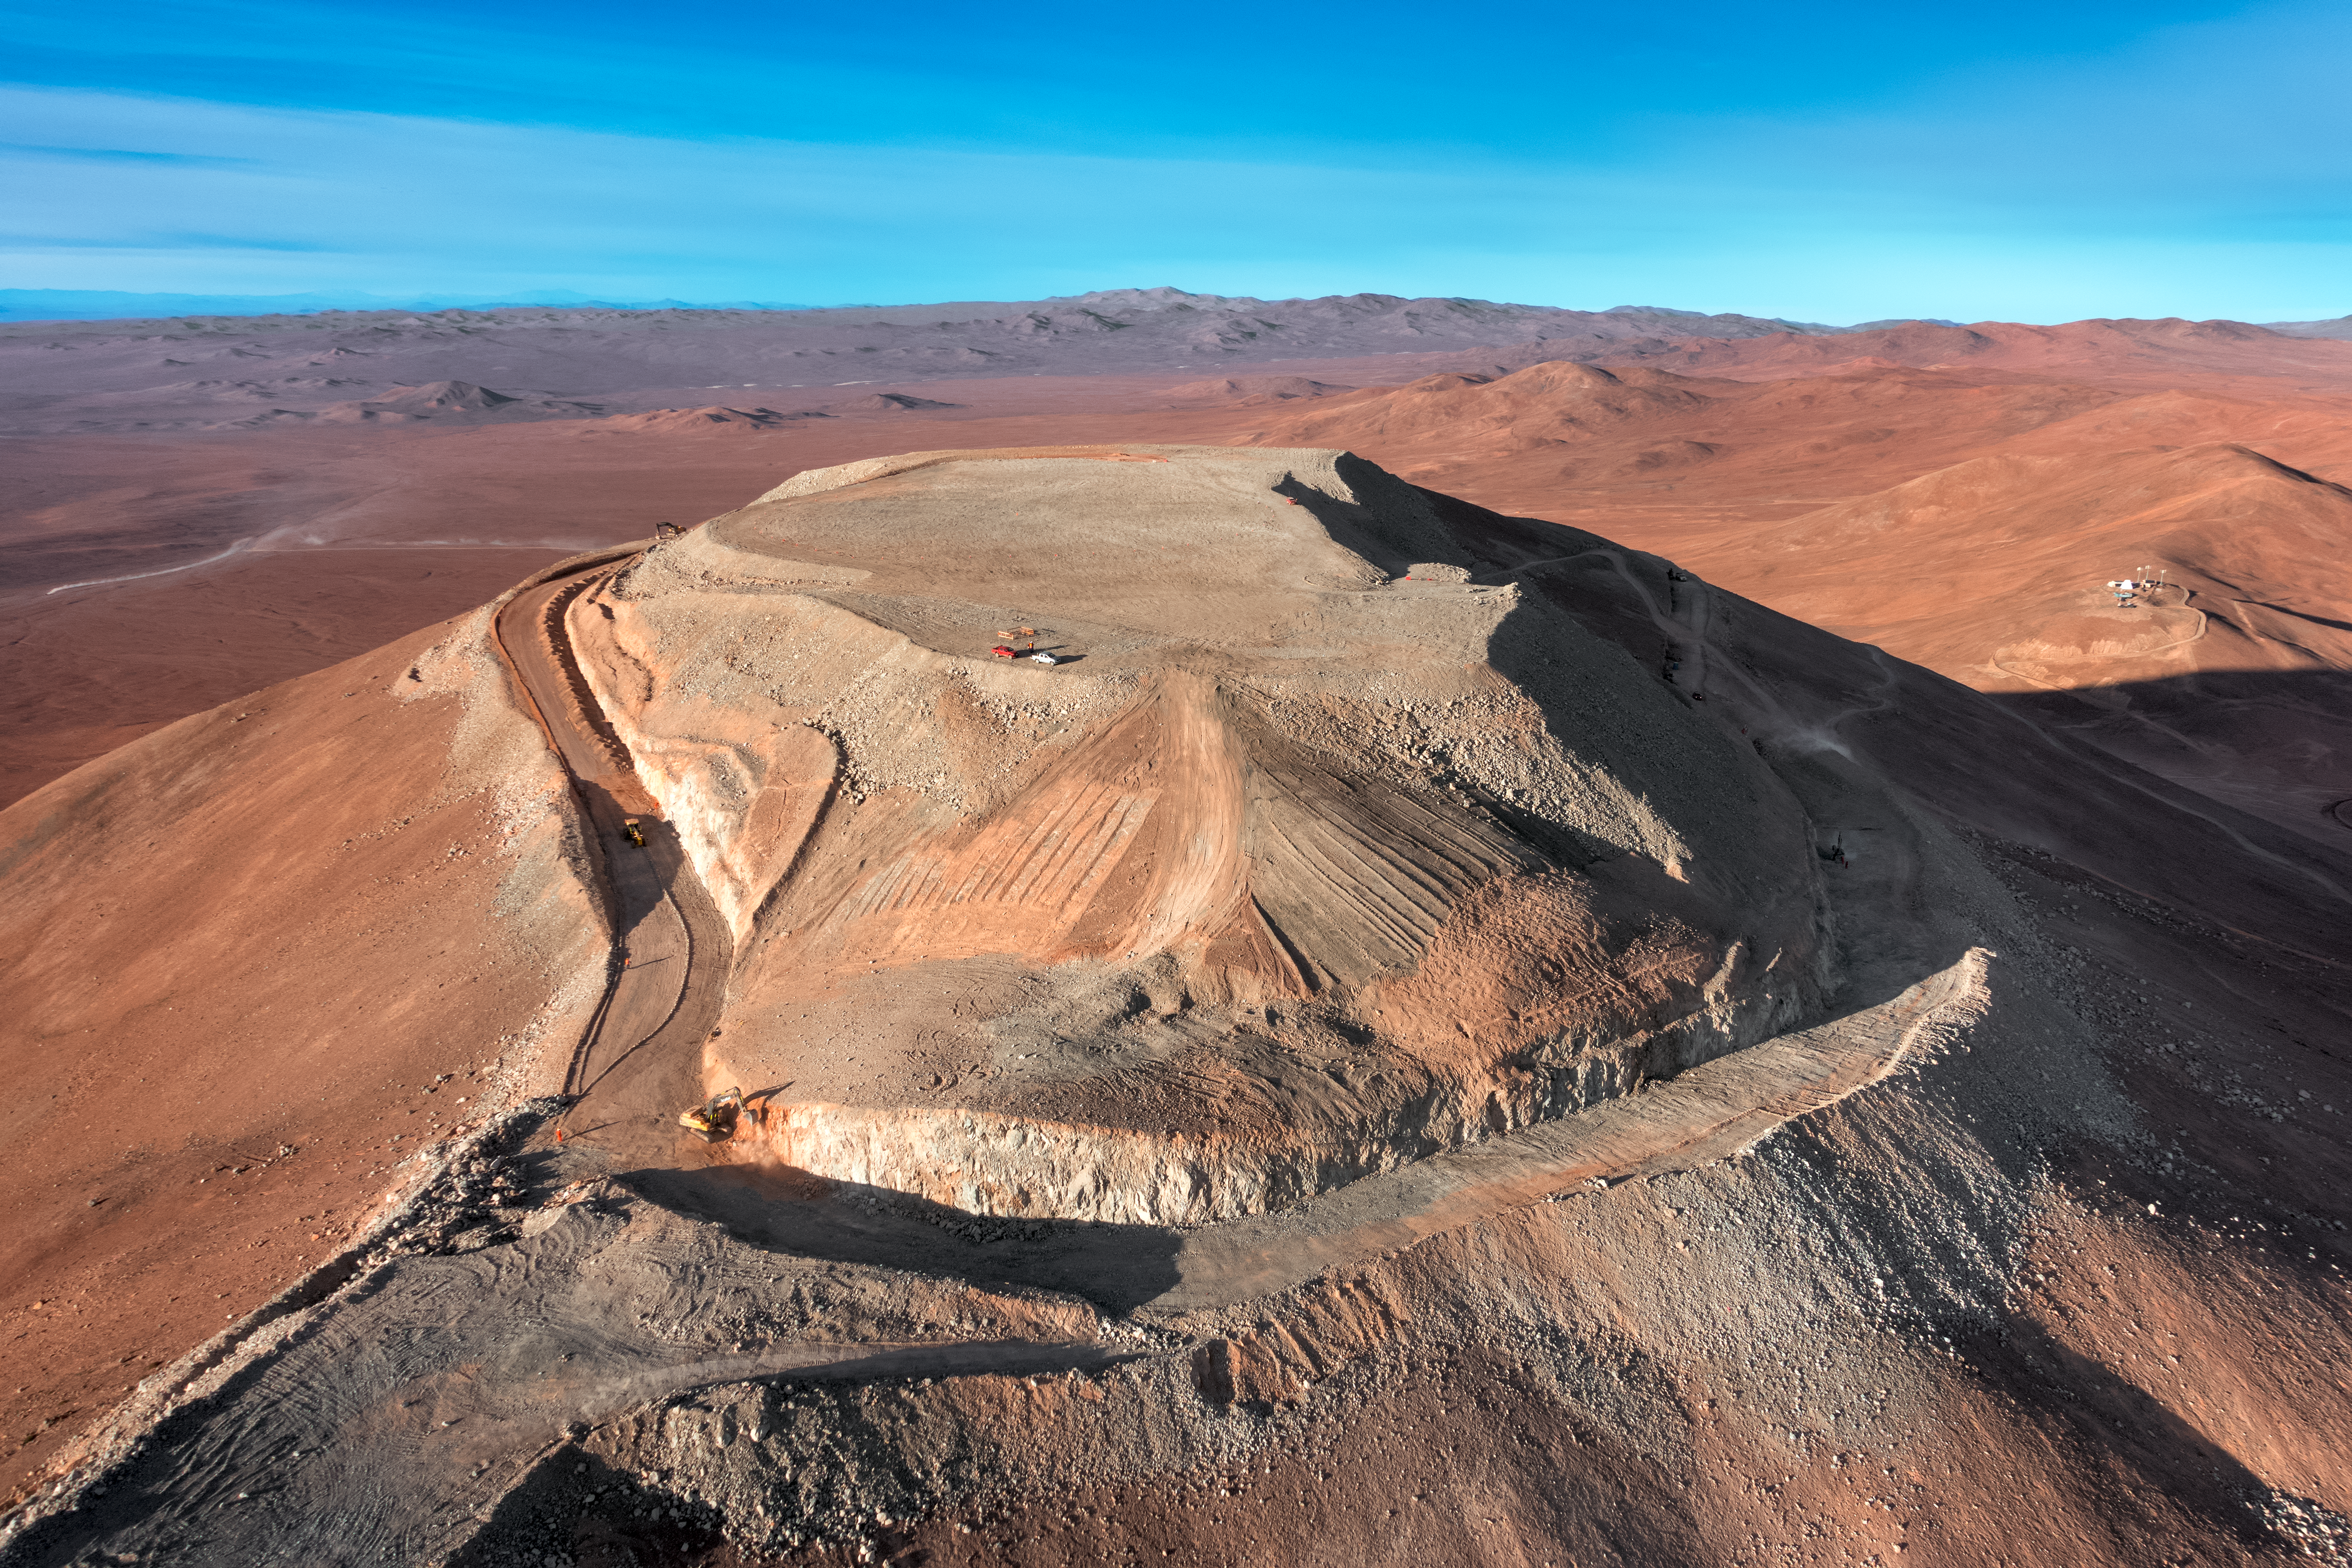

Cerro Armazones

The flattened peak of Cerro Armazones, the future home of ESO's Extremely Large Telescope (ELT), is set against the mountainous terrain of the Chilean Coastal Range.

Credit: G. Hüdepohl (atacamaphoto.com)/ESO